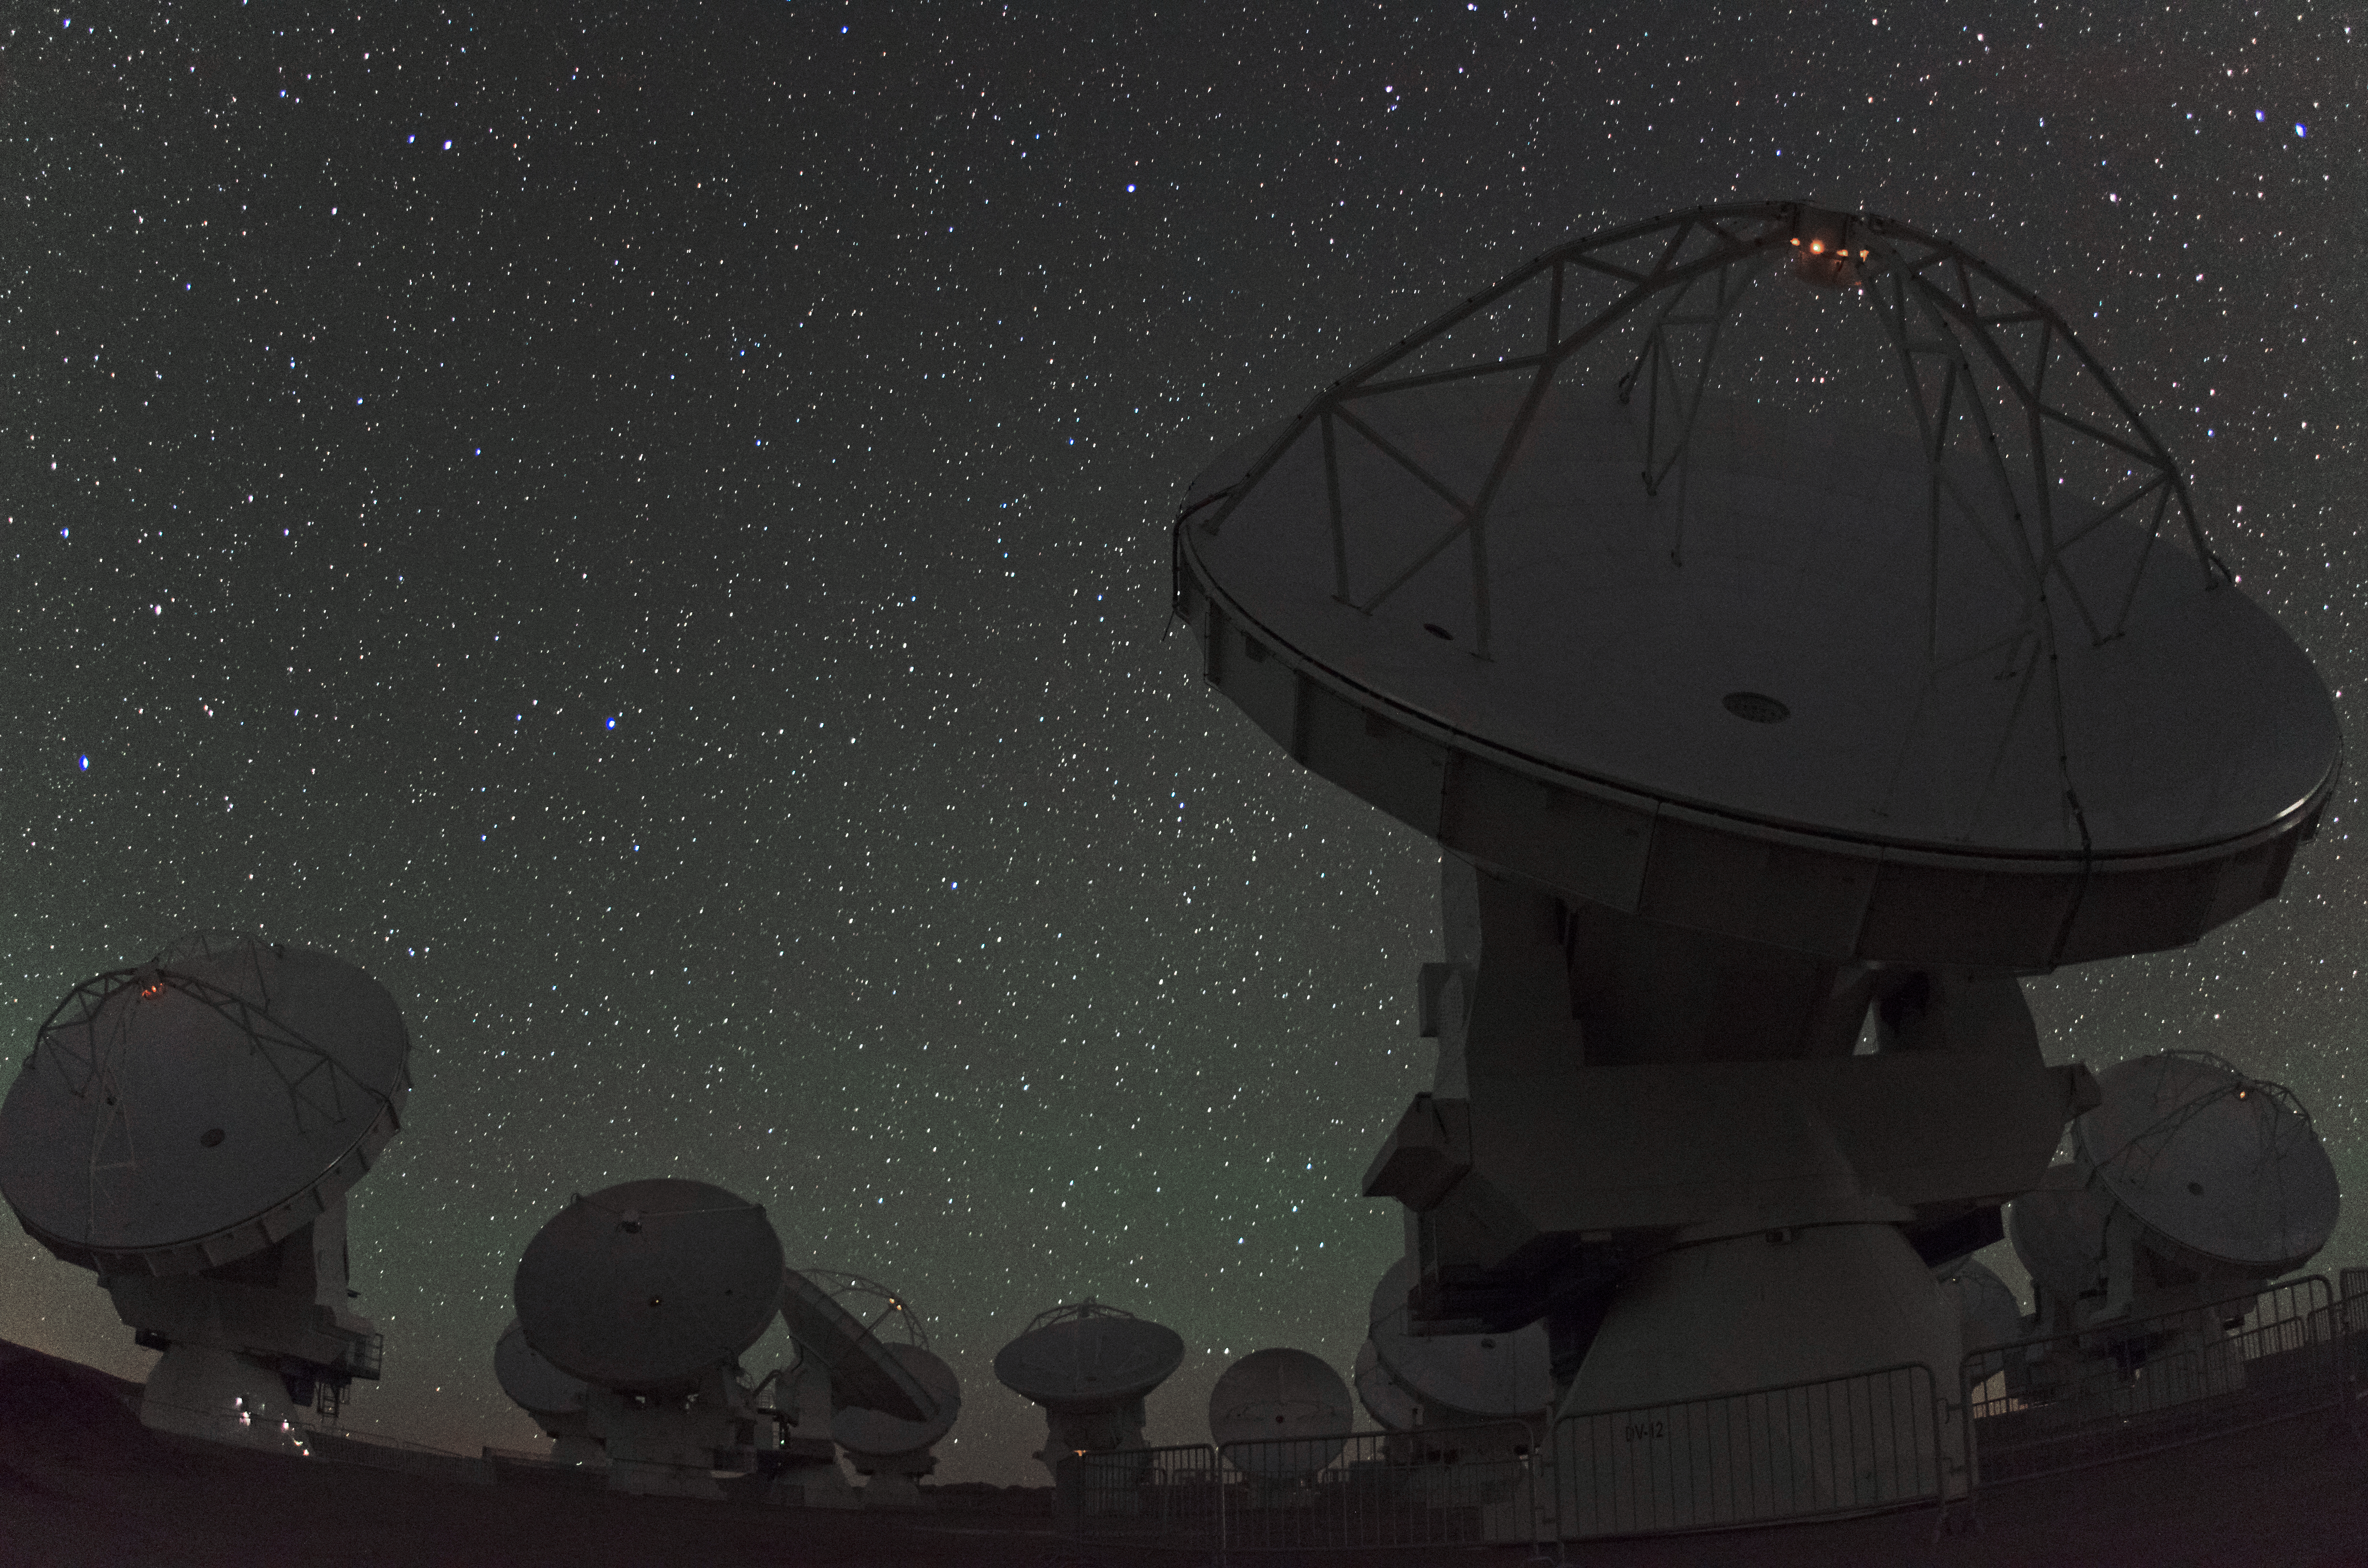

Revolutionary

ALMA is a single telescope of revolutionary design, composed of 66 high precision antennas located on the Chajnantor plateau, 5000 metres altitude in northern Chile.

Credit: ESO/C. Malin